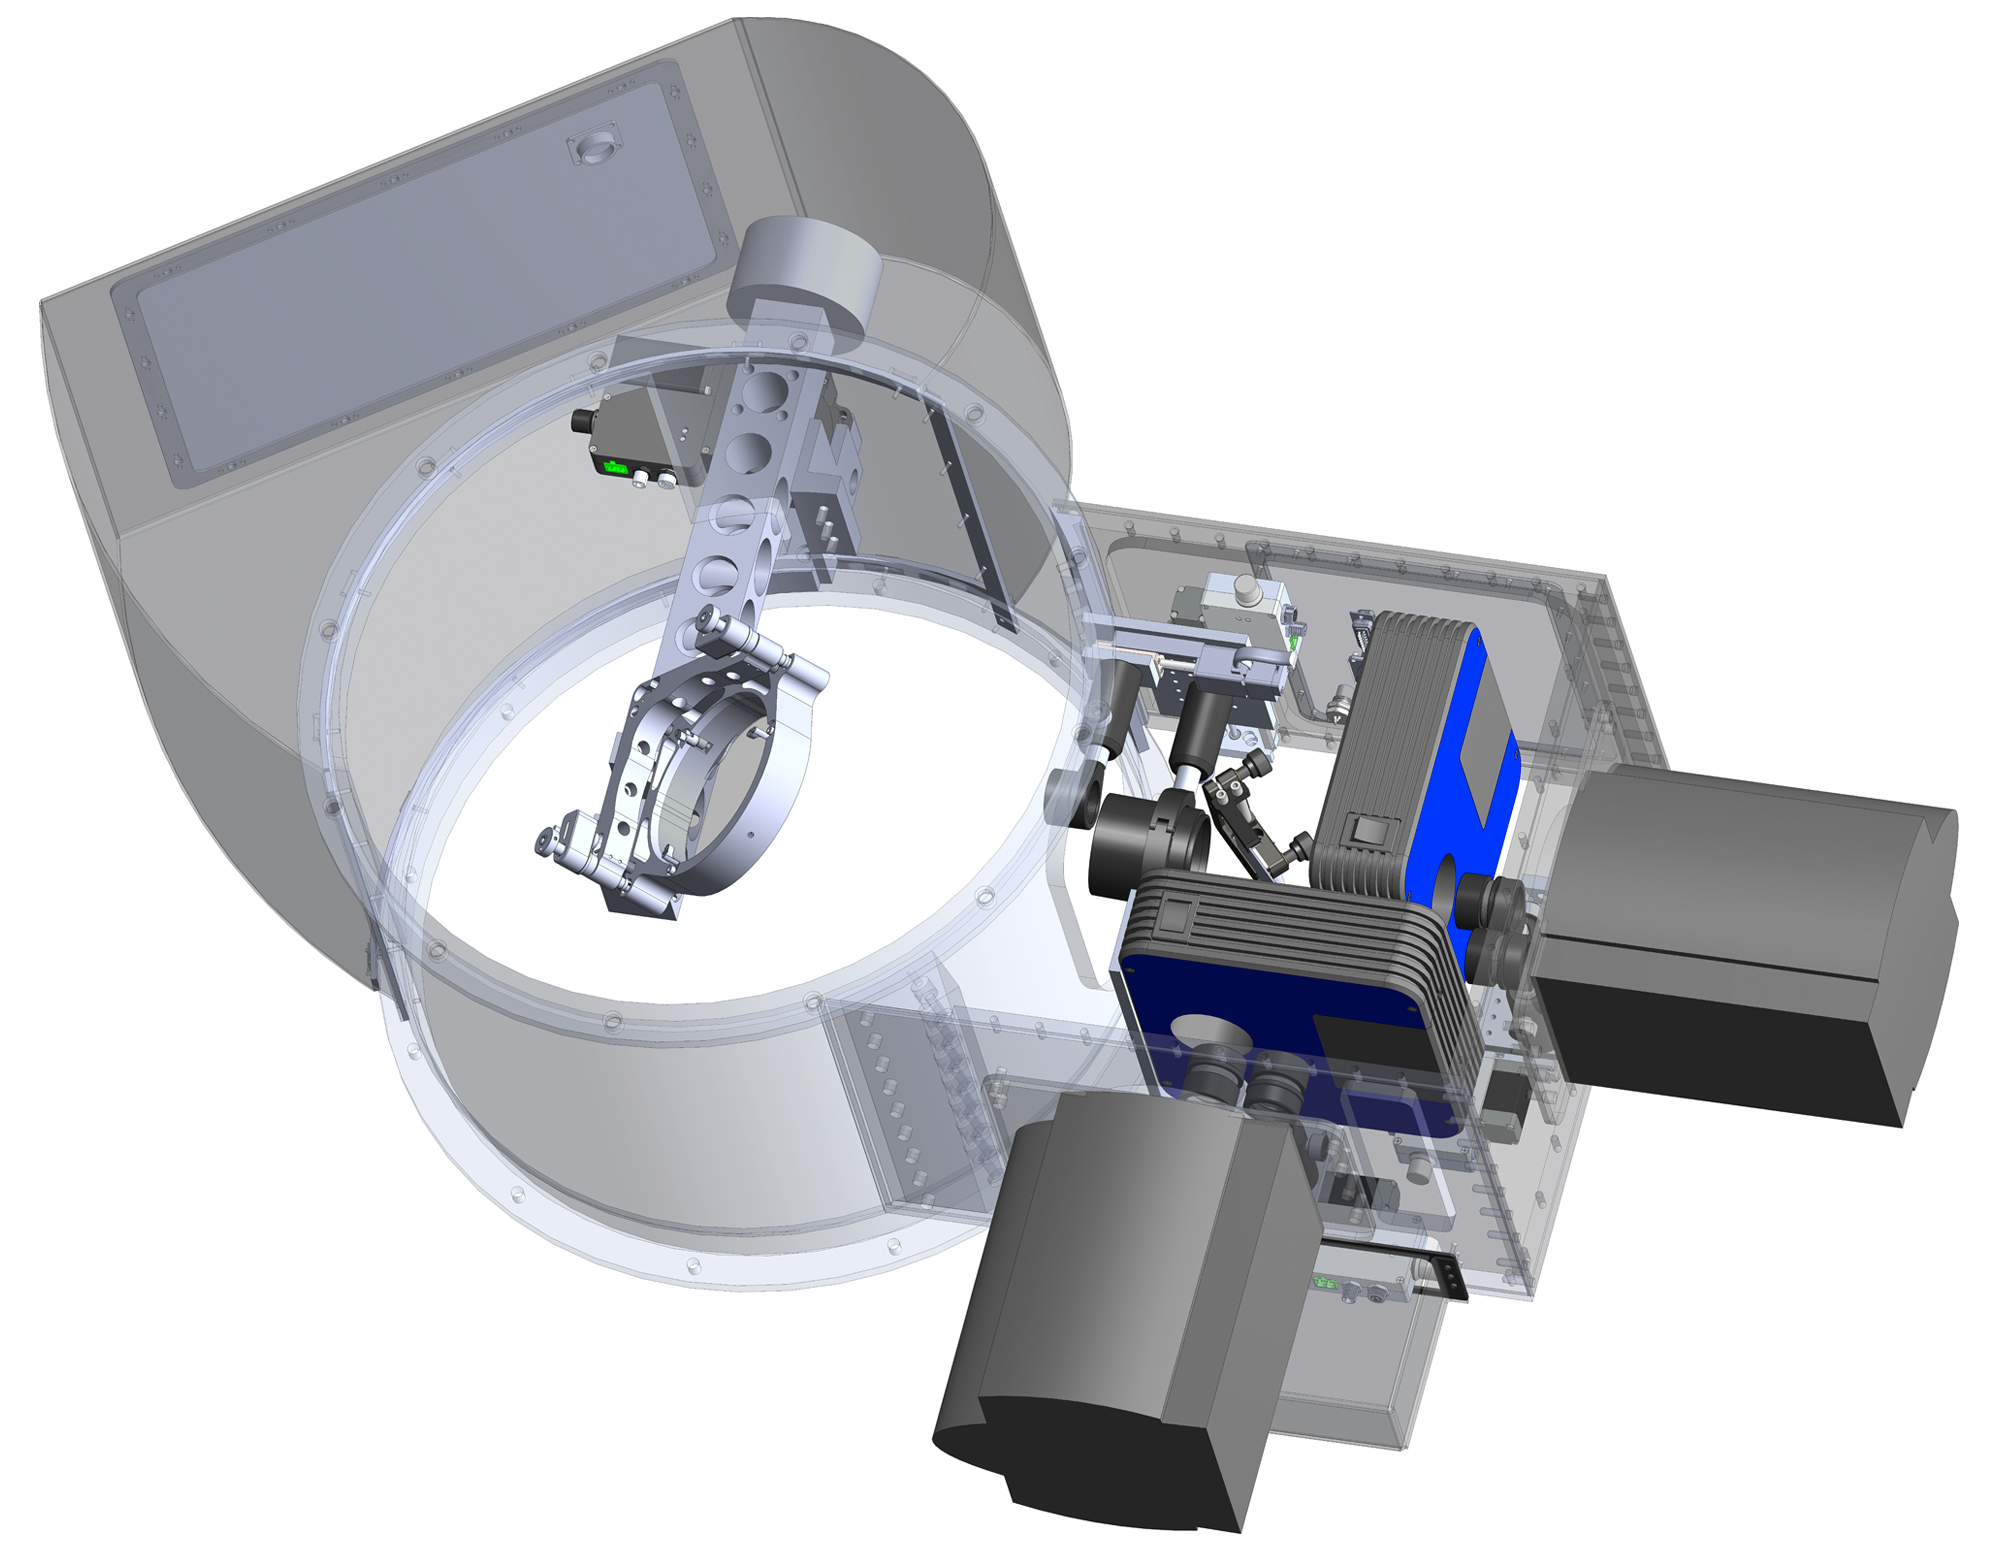

Zorro & Alopeke Instrument Design

The design of Zorro & Alopeke and its internal processes.

A pickoff mirror deflects the light coming from the tertiary mirror, redirecting it into Zorro & Alopeke. Inside Zorro & Alopeke, the light is split by a dichroic into red and blue channels to go to their respective cameras equipped with electron-multiplying CCDs (EMCCDs).

Credit: Dr. Nic Scott/NASA Ames